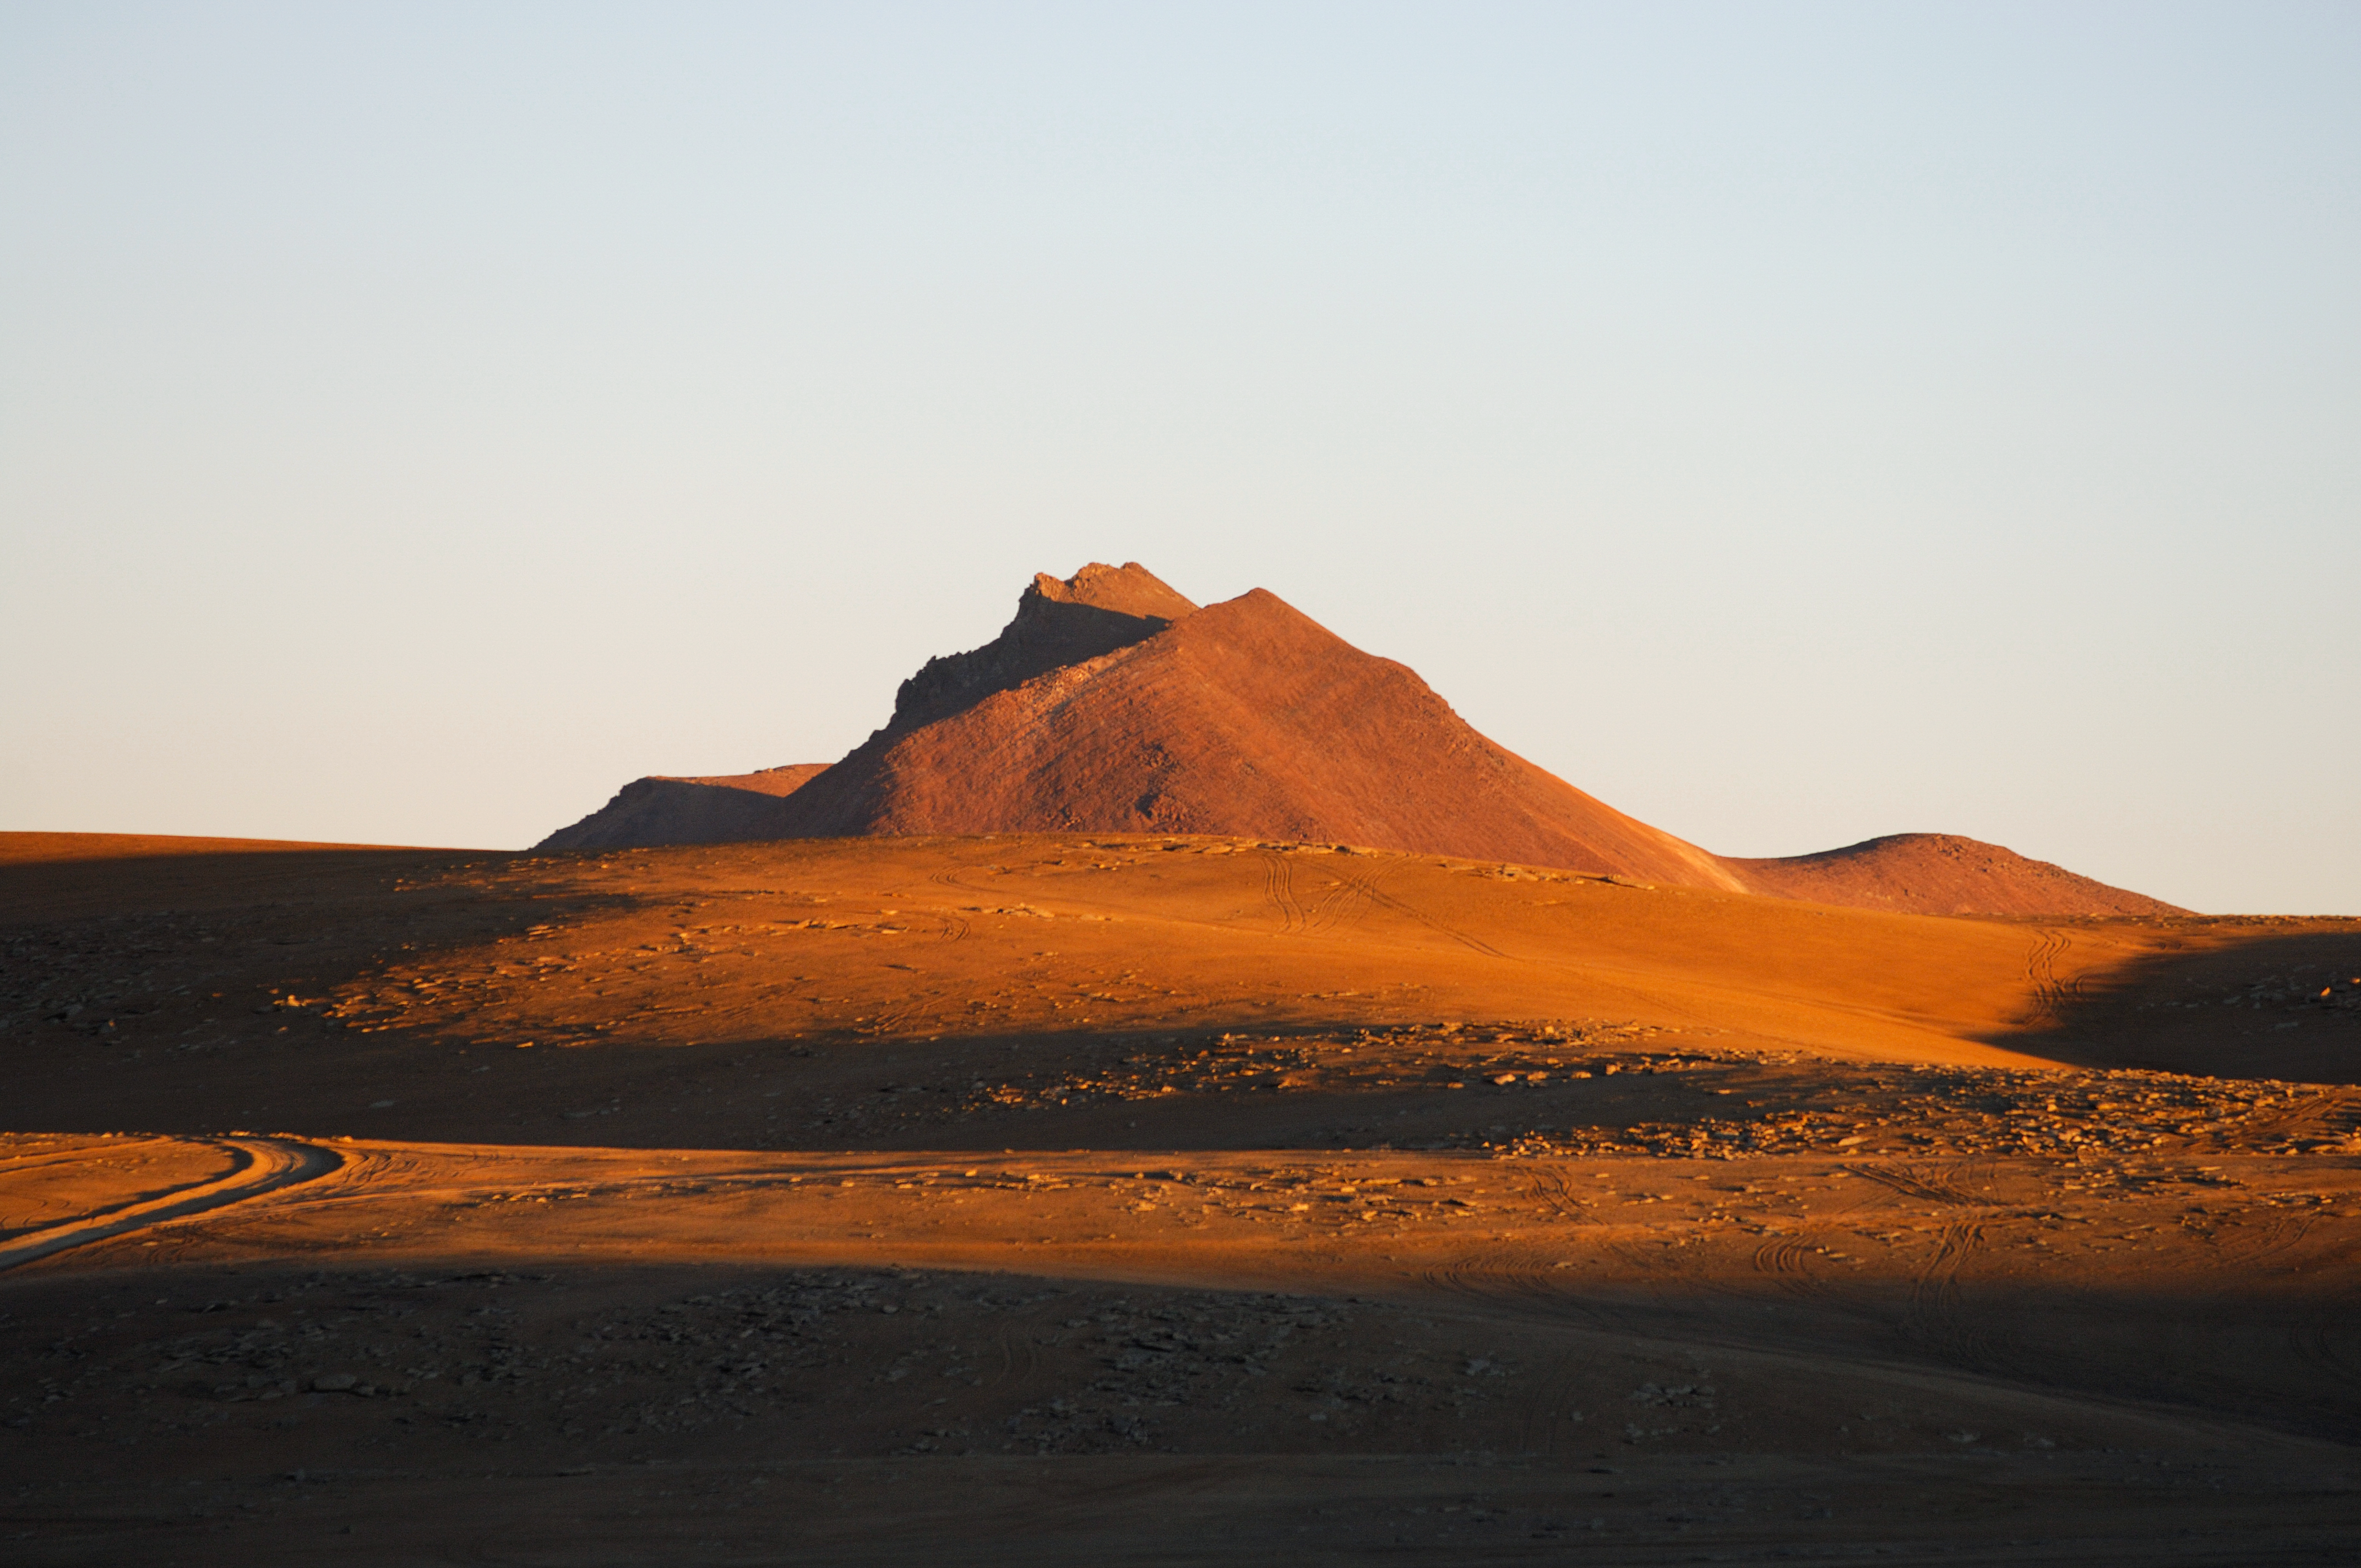

Chajnantor before ALMA

Image of the Chajnantor plateau before the Atacama Large Millimeter Array (ALMA) in Chile.

Credit: ESO/F.Kamphues